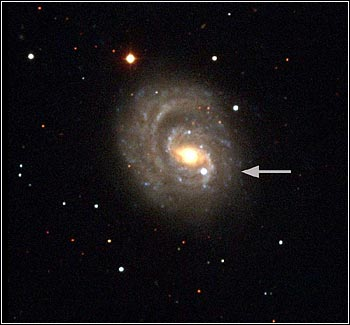

Major Award for Dark Energy Discovery

Image of SN1999em in galaxy NGC 1637

Credit: NOIRLab